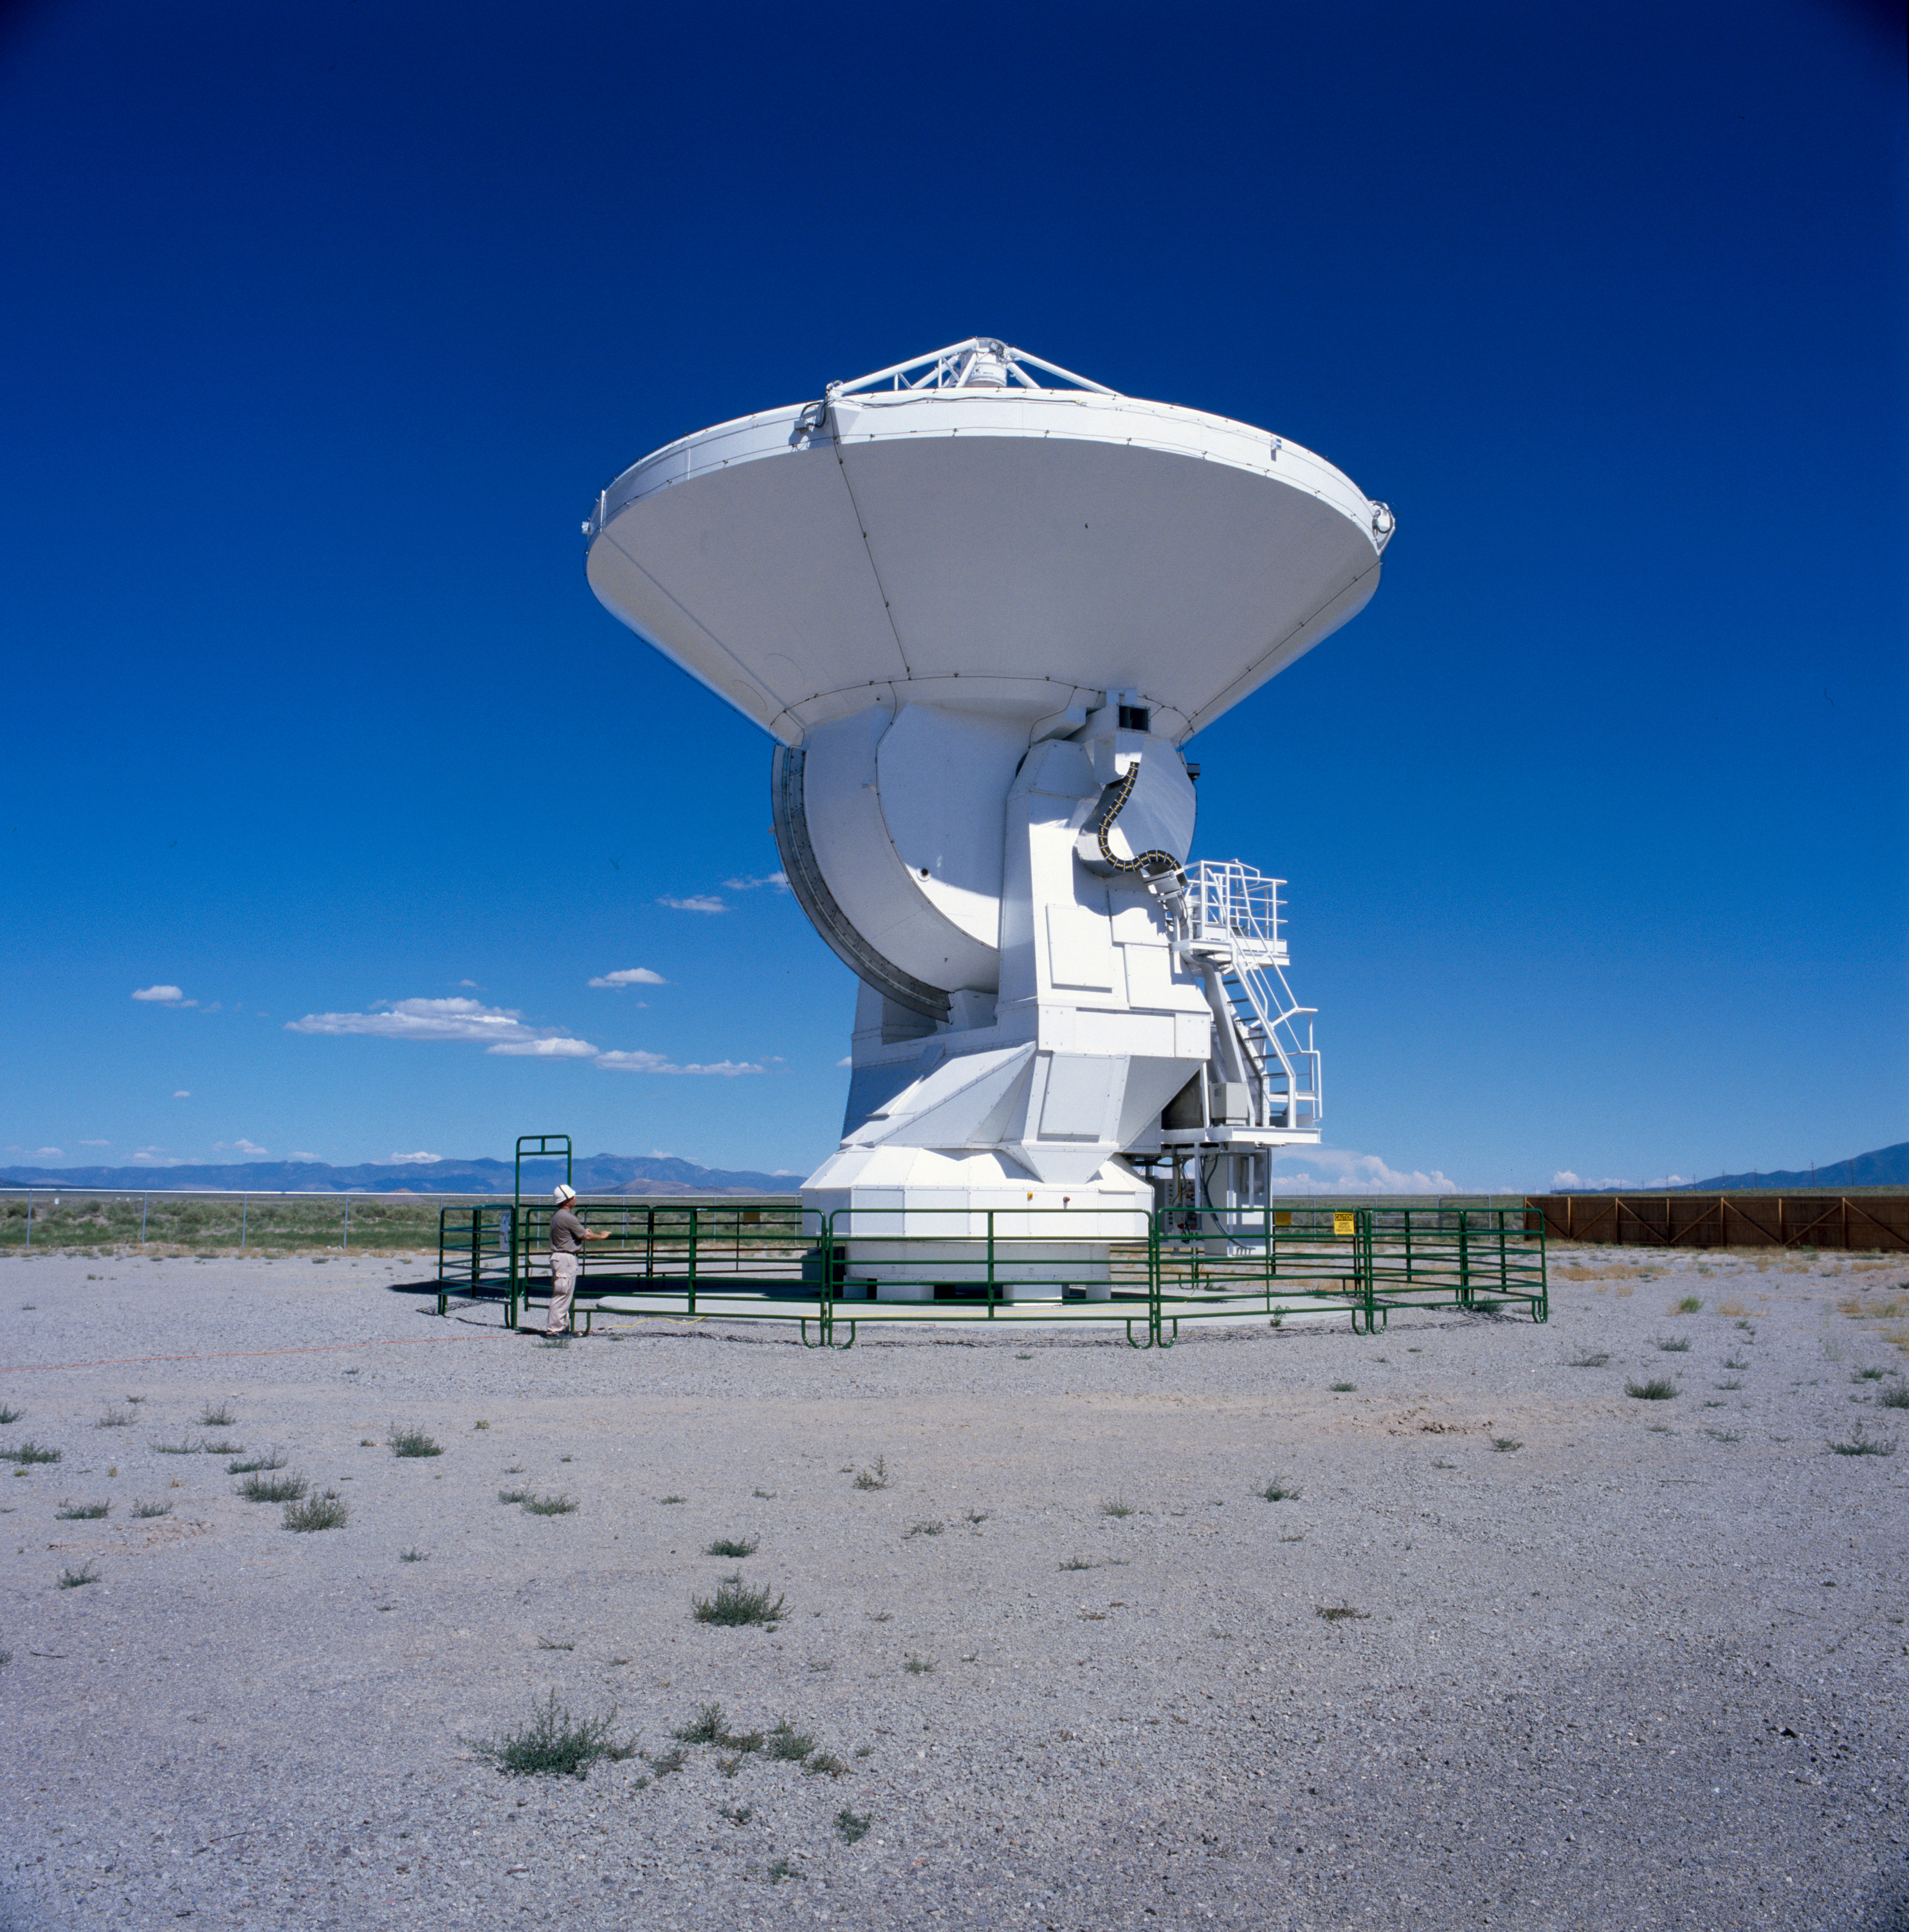

The Alcatel Alenia Space/ European Industrial Engineering prototype

A prototype antenna built by Alcatel Alenia Space and European Industrial Engineering and thoroughly tested along with prototypes antennas from Vertex/LSI and Mitsubishi at the ALMA Antenna Test Facility located at the Very Large Array site in Socorro, New Mexico. Image taken in July 2004.

Credit: H. Zodet (ESO)